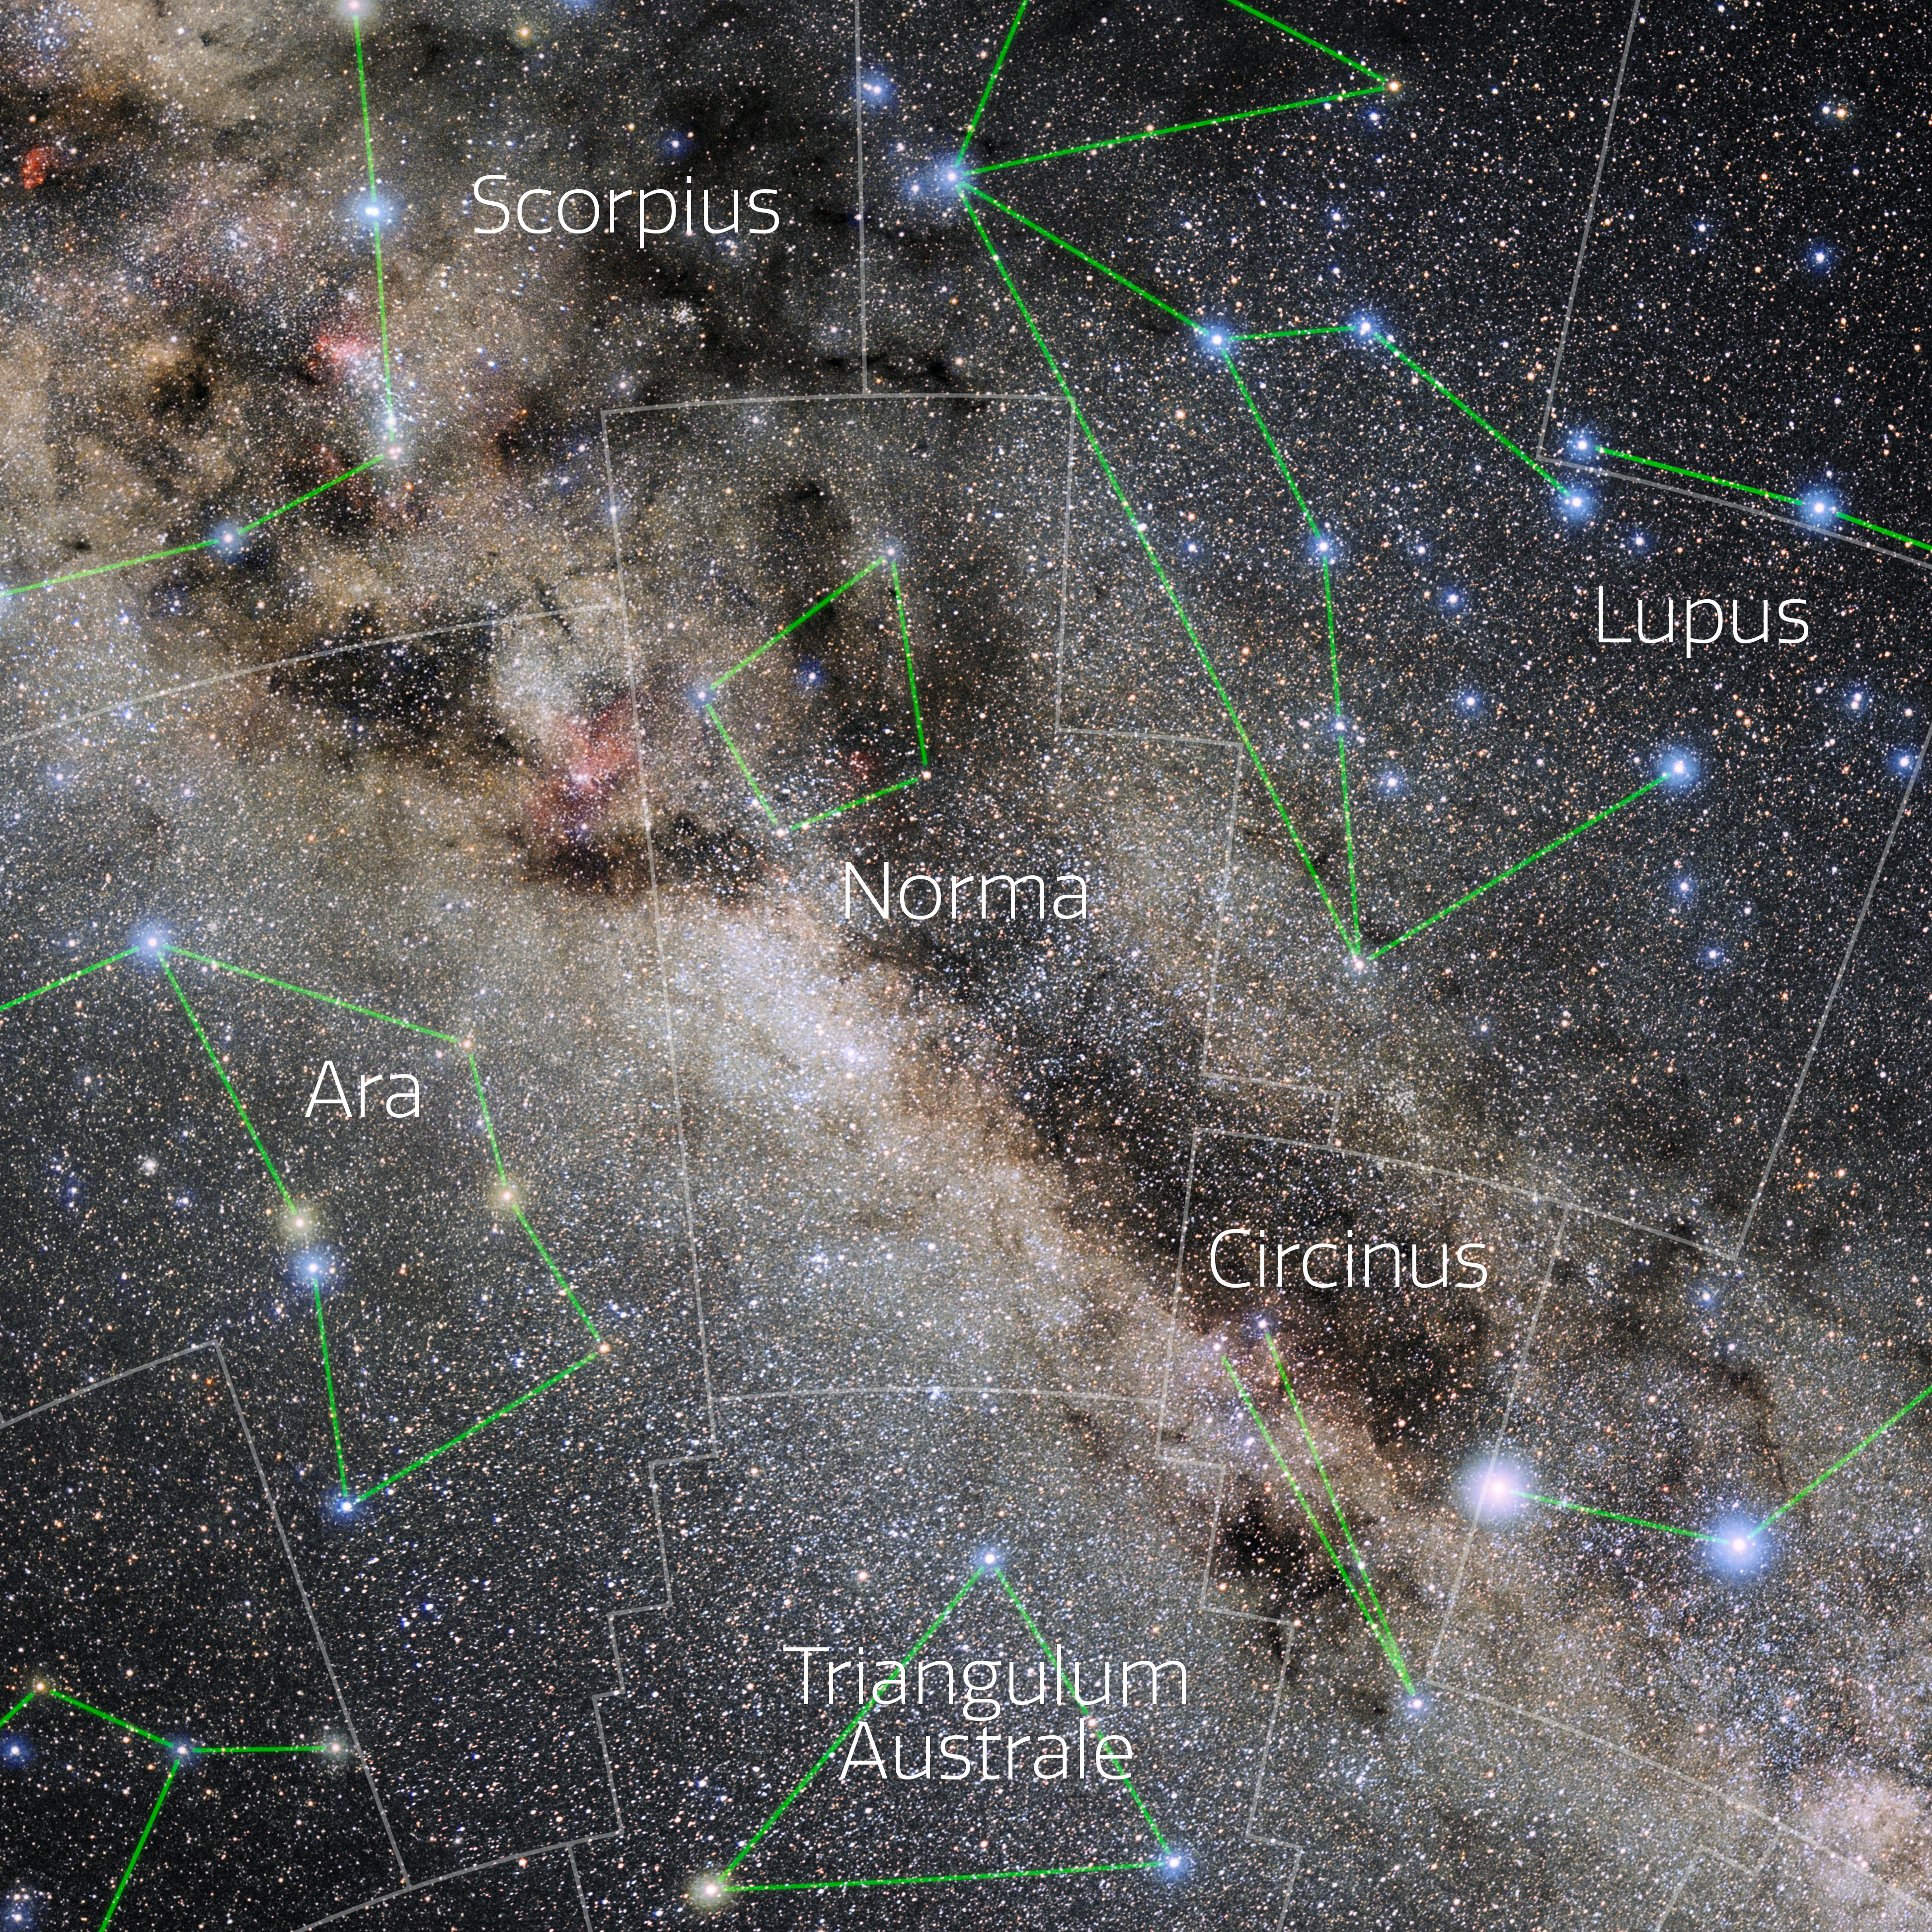

Norma (Annotated)

Photo of the constellation Norma with annotations from IAU and Sky & Telescope. Here is the non-annotated version.

Credit: E. Slawik/NOIRLab/NSF/AURA/M. Zamani